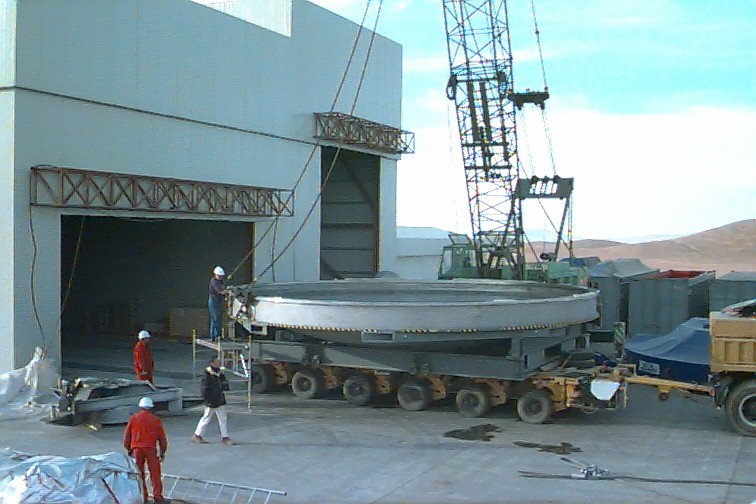

Removing the vacuum chamber

After removal of the top half of the vacuum chamber, the lower half of the chamber is lifted off the carriage, in front of the wide entrance to the Mirror Maintenance Building.

Credit: ESO